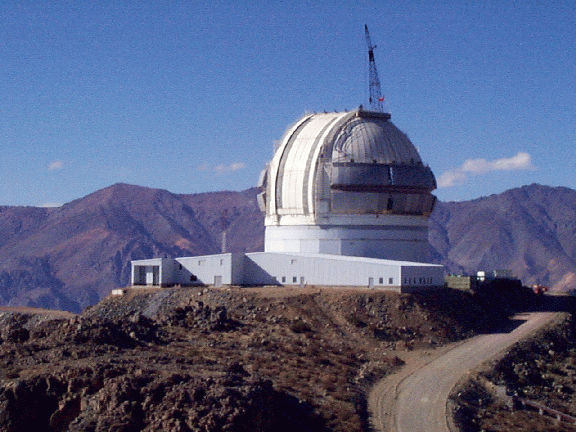

Cerro Pachon construction progress. June 8, 1998

Credit: International Gemini Observatory/AURA